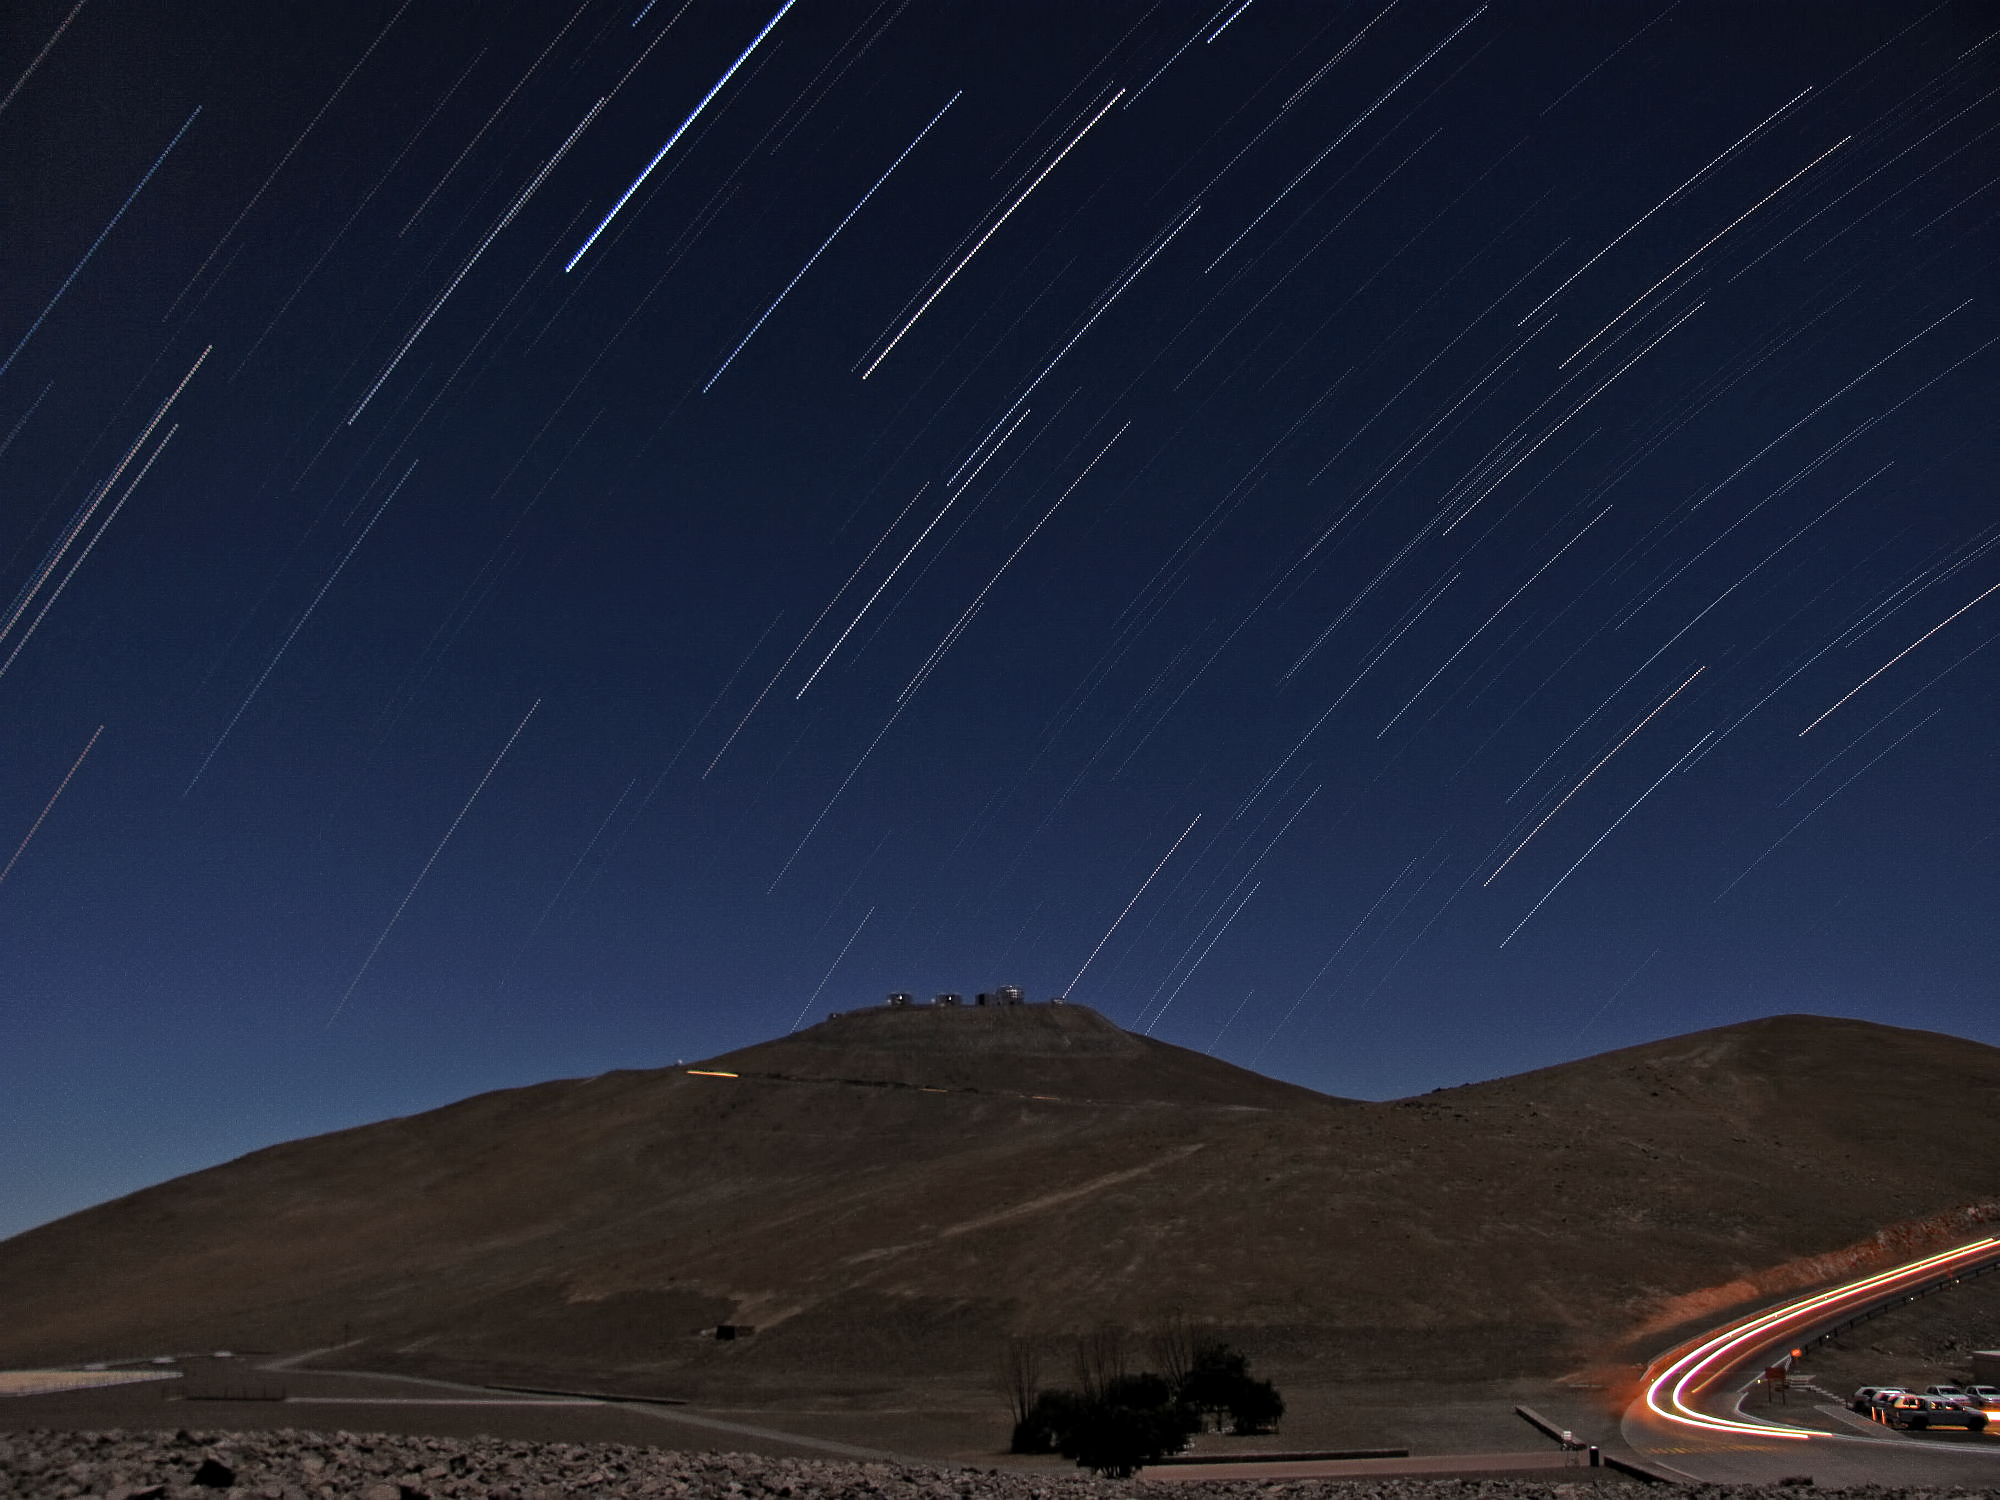

Startrails over Paranal

See how the rotation of the Earth produces these beautiful star streaks

Credit: ESO/Q.Crimson